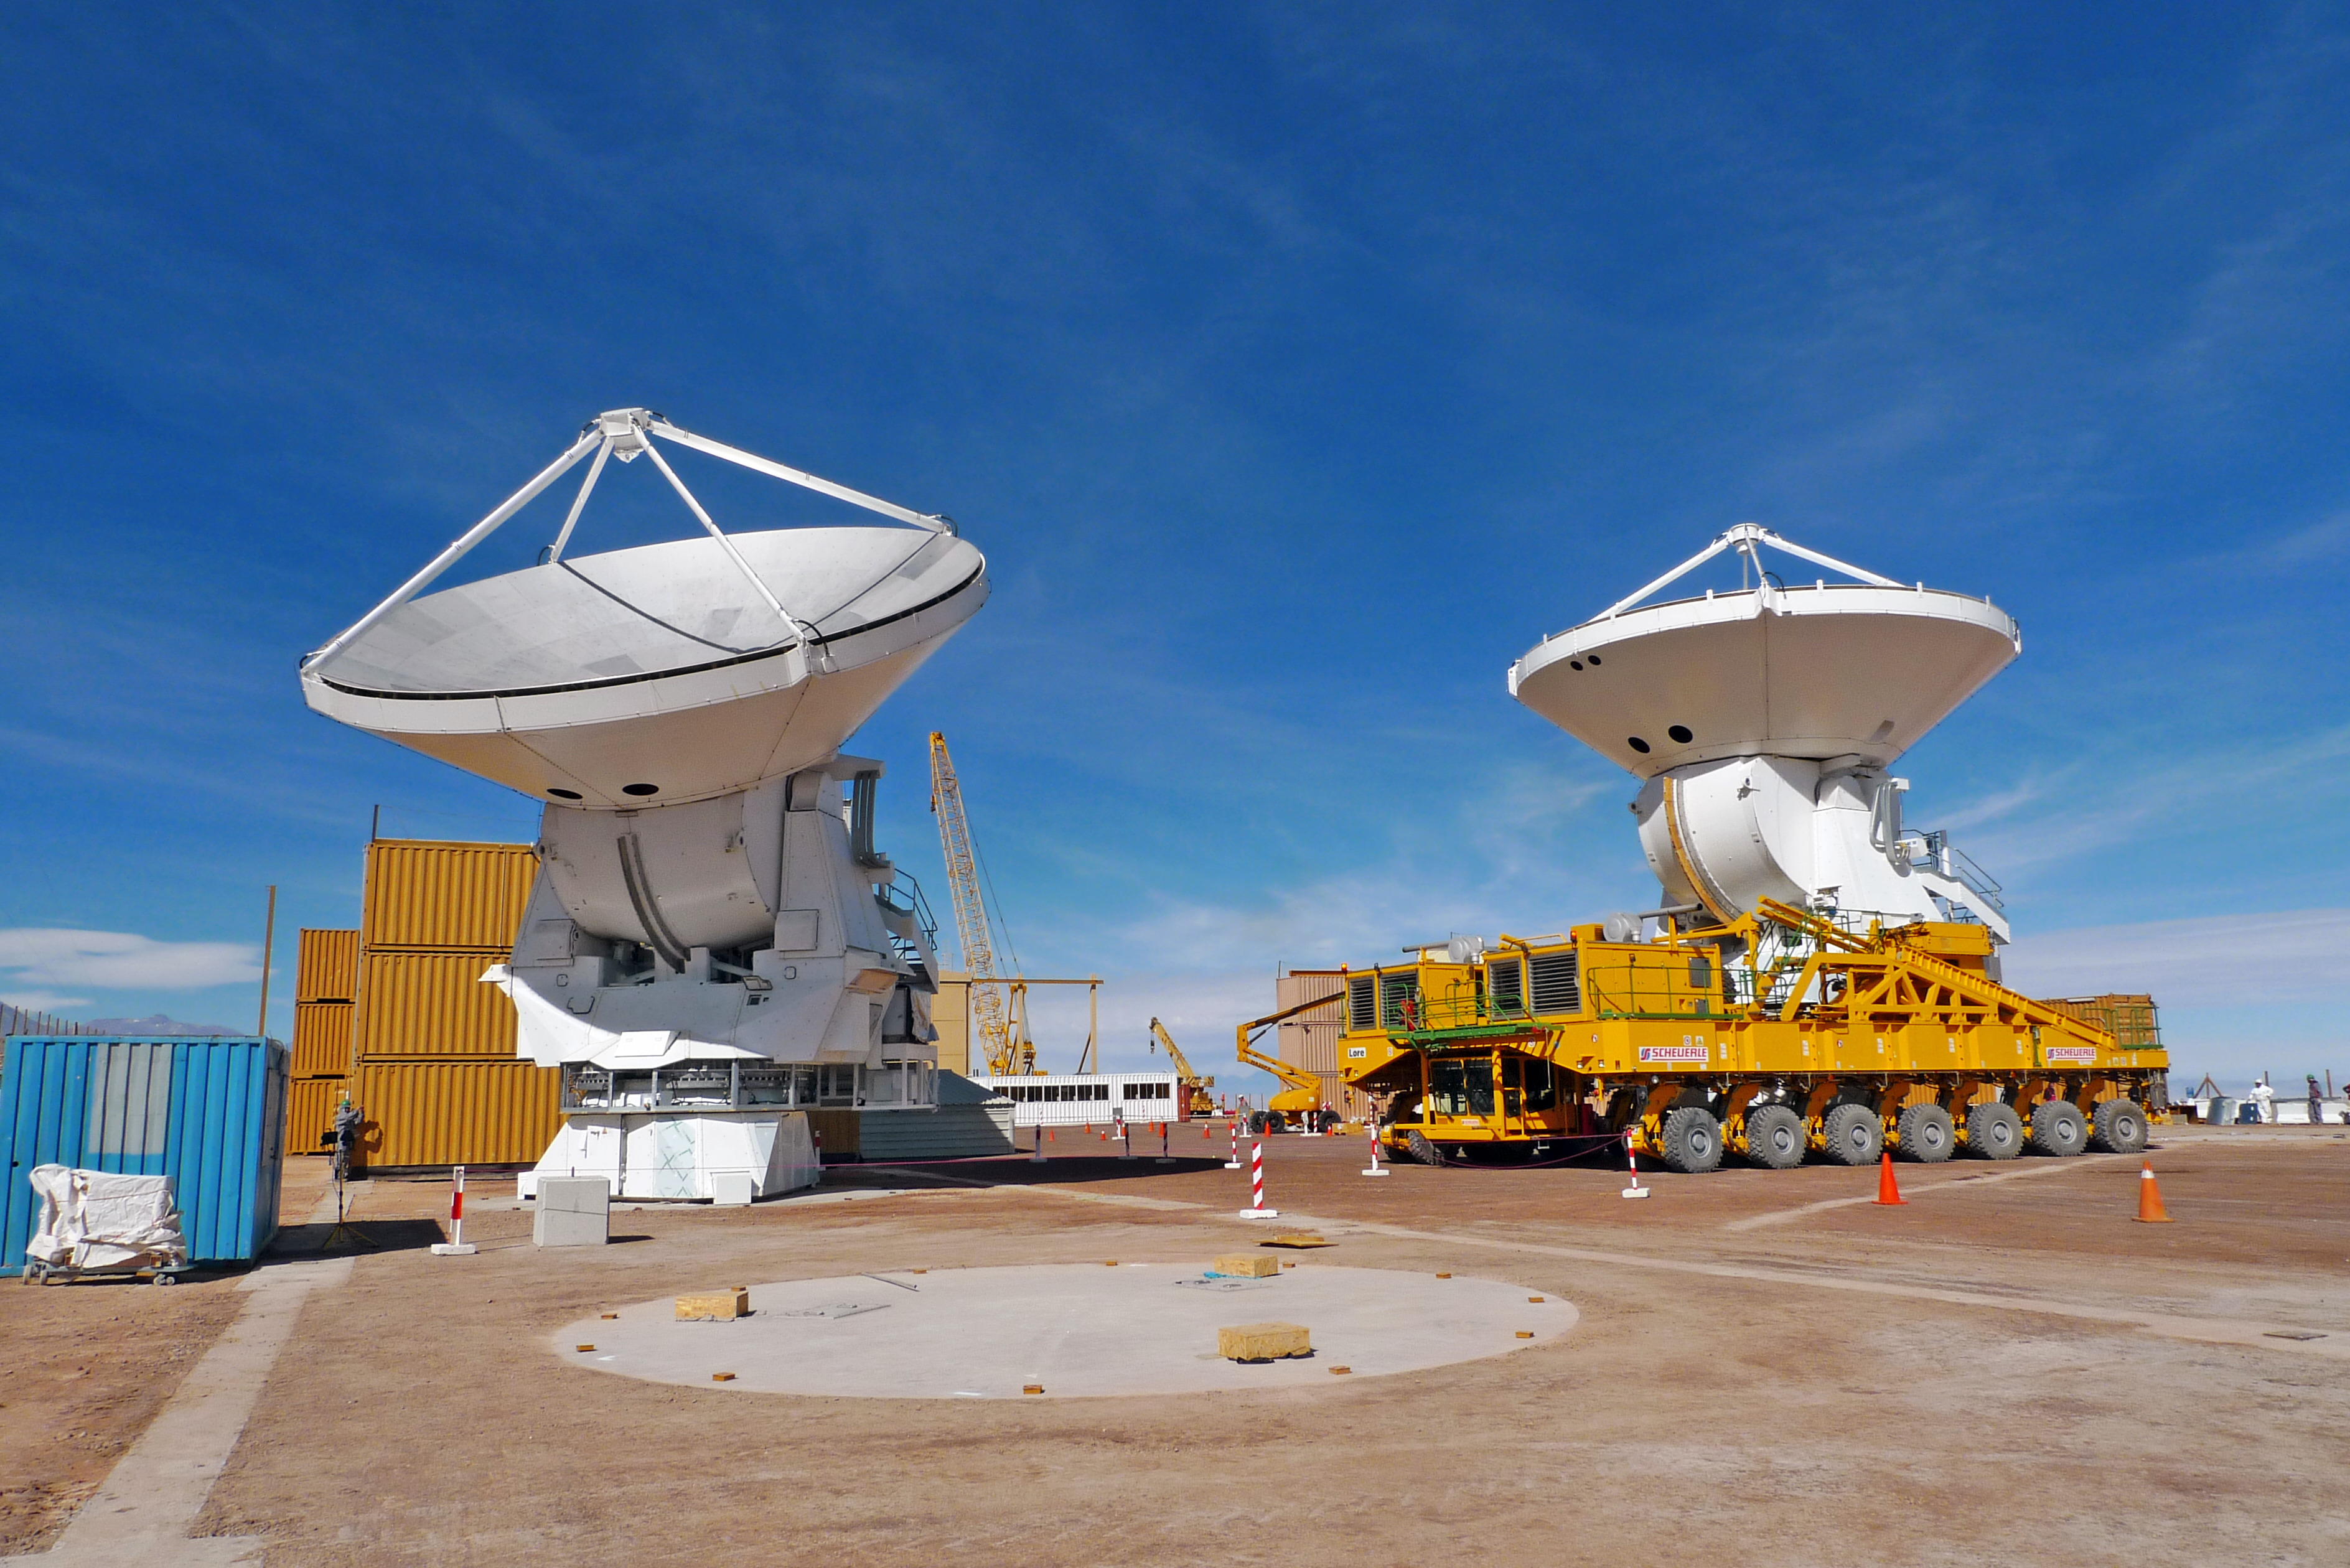

A European ALMA antenna takes a ride on a transporter

On 23 June 2010, the first two European antennas for the Atacama Large Millimeter/submillimeter Array (ALMA) were successfully moved to new outdoor foundations at the 2900-metre altitude Operations Support Facility (OSF) in the Chilean Andes. In the picture, an antenna is being moved by Lore, one of the two ALMA transporters. The transporter vehicles are specifically designed to carry antennas which weigh more than 100 tonnes each, at up to 5000 metres altitude. ALMA, an international astronomy facility, is a partnership of Europe, North America and East Asia in cooperation with the Republic of Chile.

Credit: ALMA (ESO/NAOJ/NRAO)